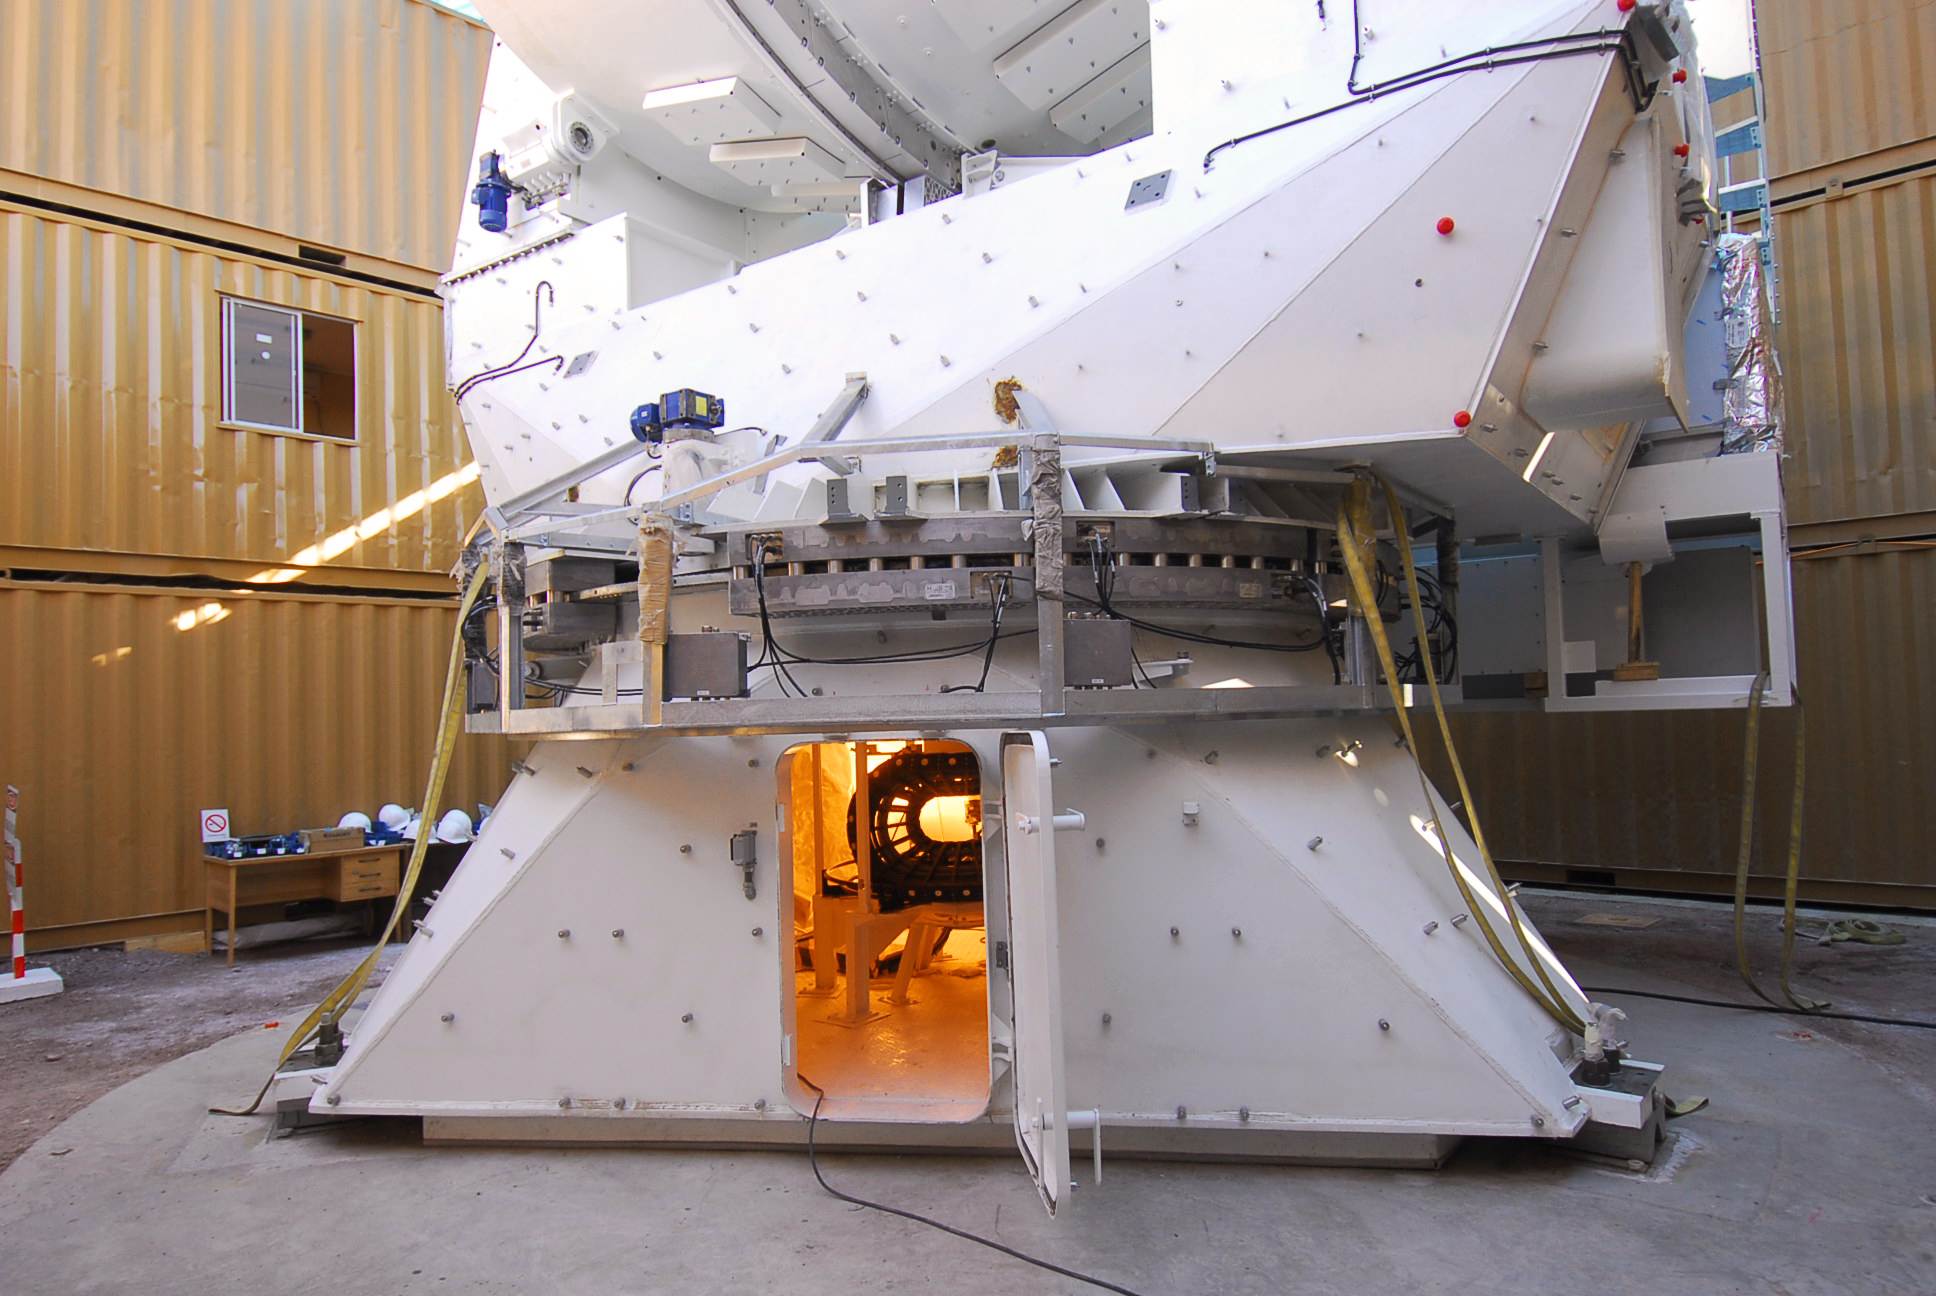

The integration of the first European antenna

First European antenna for ALMA in integration inside the temporary shelter, at the Operations Support Facility (OSF), located at 2900m altitude on the road to the Chajnantor plateau. With its revolutionary design, composed initially of 66 high-precision antennas, ALMA is the most powerful submillimetre-wavelength radio telescope in the world. The ALMA Project is a truly global partnership between the scientific communities of East Asia, Europe and North America with Chile. ESO is the European partner in ALMA.

Credit: ALMA (ESO/NAOJ/NRAO)/S. Stanghellini (ESO)